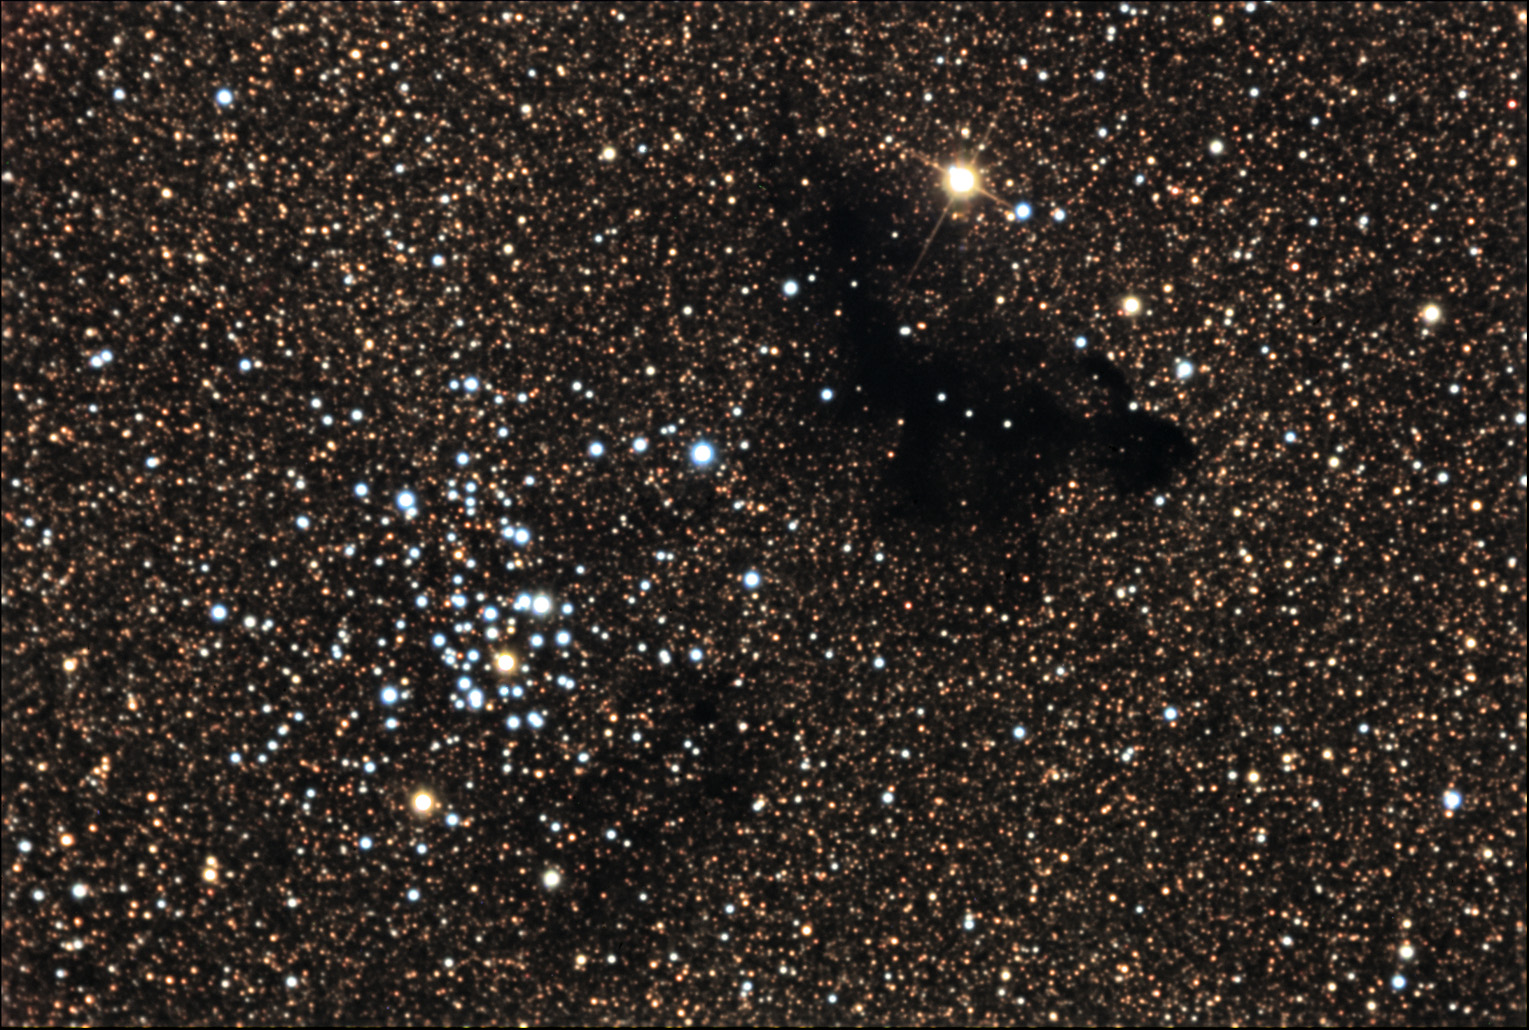

NGC 6520

This open cluster is located in the constellation Sagittarius, which looks toward the center of our Milky Way galaxy.

This image was taken as part of Advanced Observing Program (AOP) program at Kitt Peak Visitor Center during 2014.

Credit: KPNO/NOIRLab/NSF/AURA/Fred Calvert/Adam Block